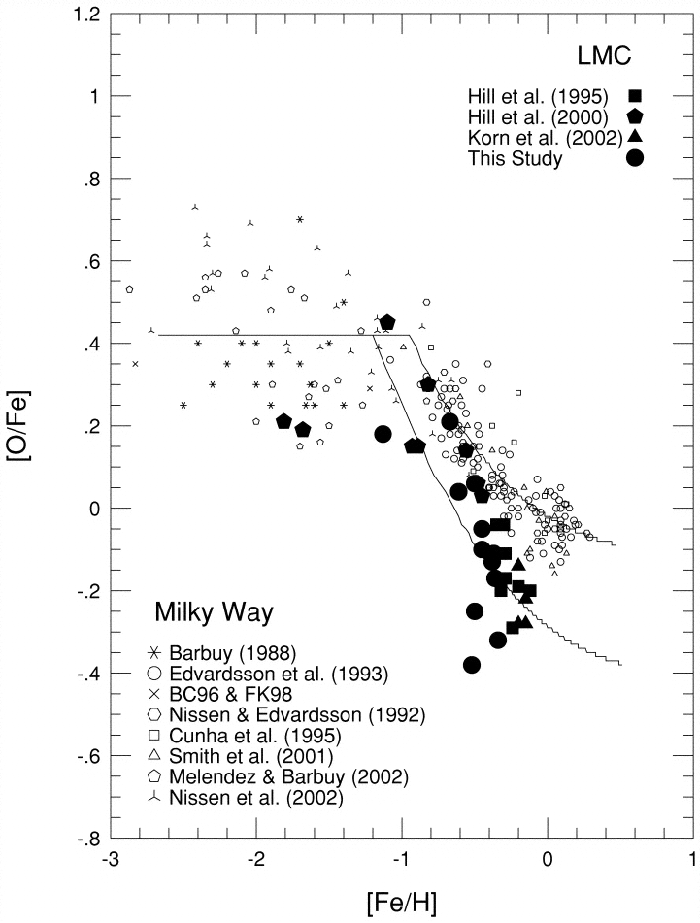

Values of [O/Fe] versus [Fe/H] for the Large Magellanic Clouds red giant stars

Values of [O/Fe] versus [Fe/H] for the Large Magellanic Clouds red giant stars, along with other samples of LMC and Galactic stars. The LMC samples indicate a trend of [O/Fe] that falls about 0.2 dex (factor of 1.6) below the Galactic trend. The oxygen to iron ratio is clearly lower in the LMC than in the Milky Way (for near solar global abundance levels). This suggests that the rate of type II supernovae (from stars more massive than 7 Msun) is 3 times lower and that the rate of type Ia supernovae (from low mass binary stars) is 2 times lower in the LMC than in the Milky Way.

Credit: International Gemini Observatory/NOIRLab/NSF/AURA